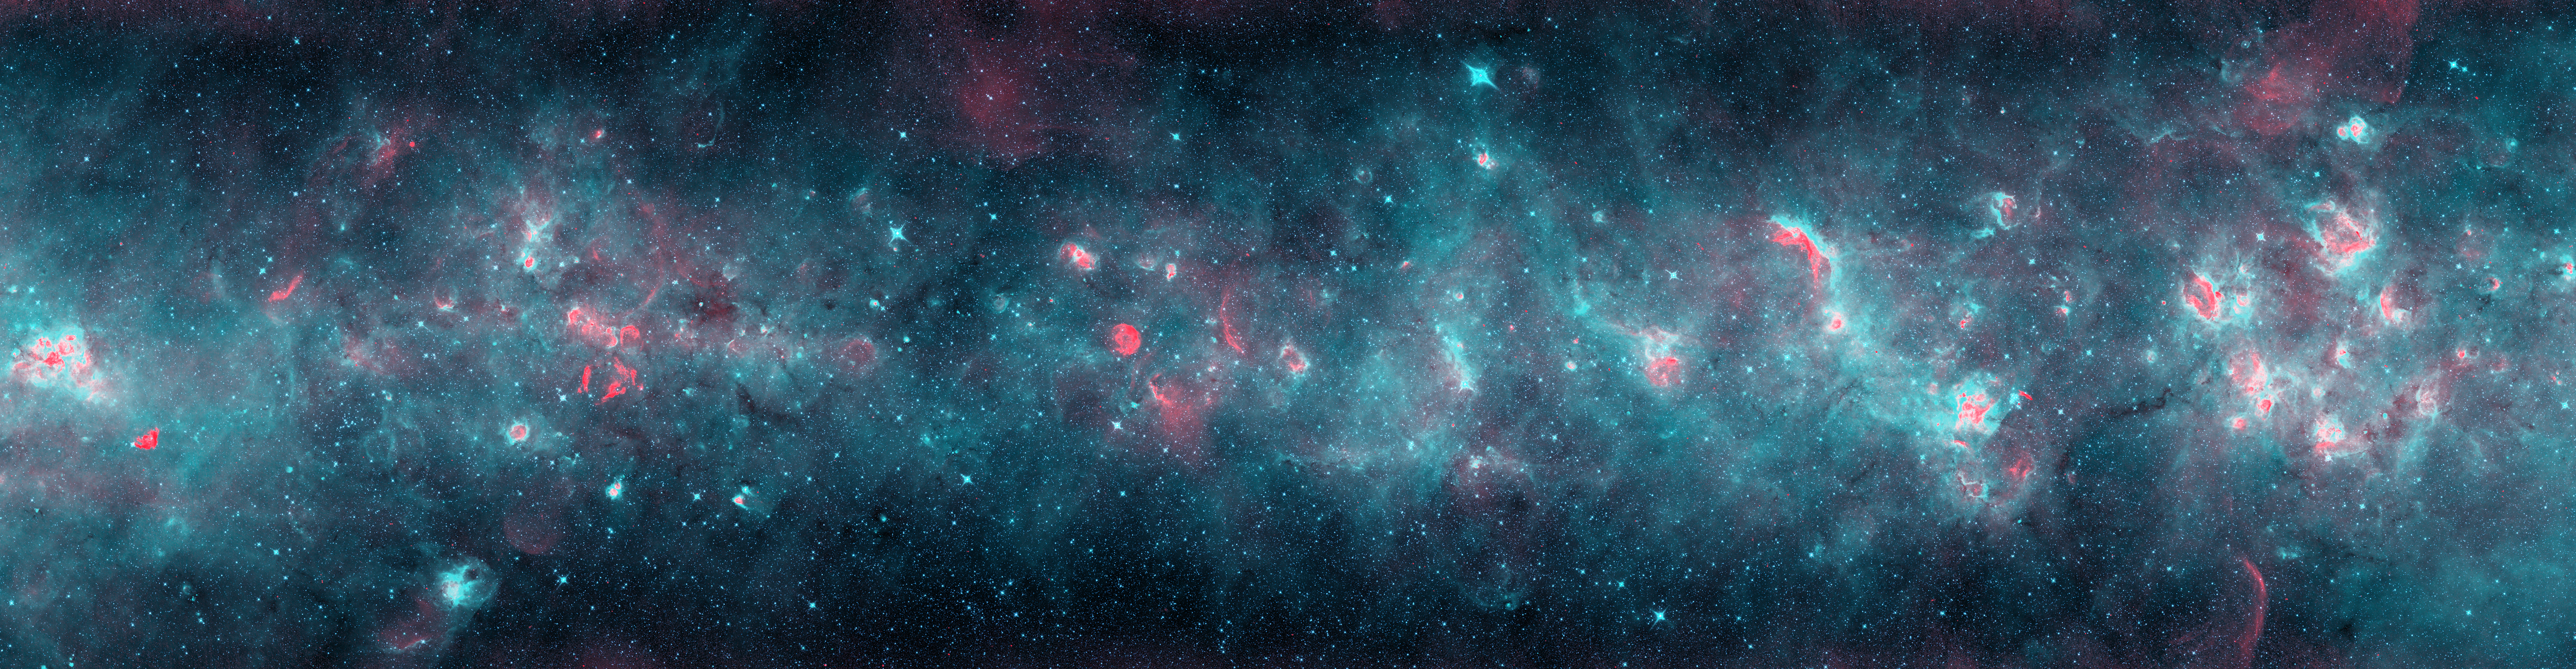

Across the Milky Way (teal version)

A radio and infrared wave panorama of a section of the Milky Way in the constellations of Scutum and Aquila. Normal stars show up as the myriad of aqua-white points. Radiation from the newborn stars heats surrounding dust into infrared temperatures (in teal), while the ultraviolet light from these stars separates electrons from hydrogen atoms, and gives off radio waves (in red). More mature stars have destroyed nearby dust, leaving red cores surrounded by pink, then teal, shells as the temperature drops far from the stars. Massive stars have died in titanic explosions and blasted their gas light years into space at thousands of miles per second, leaving blast arcs (in red). The diffuse infrared glow (teal) comes from the tiny dust particles scattered through space.

Credit: NRAO/AUI/NSF